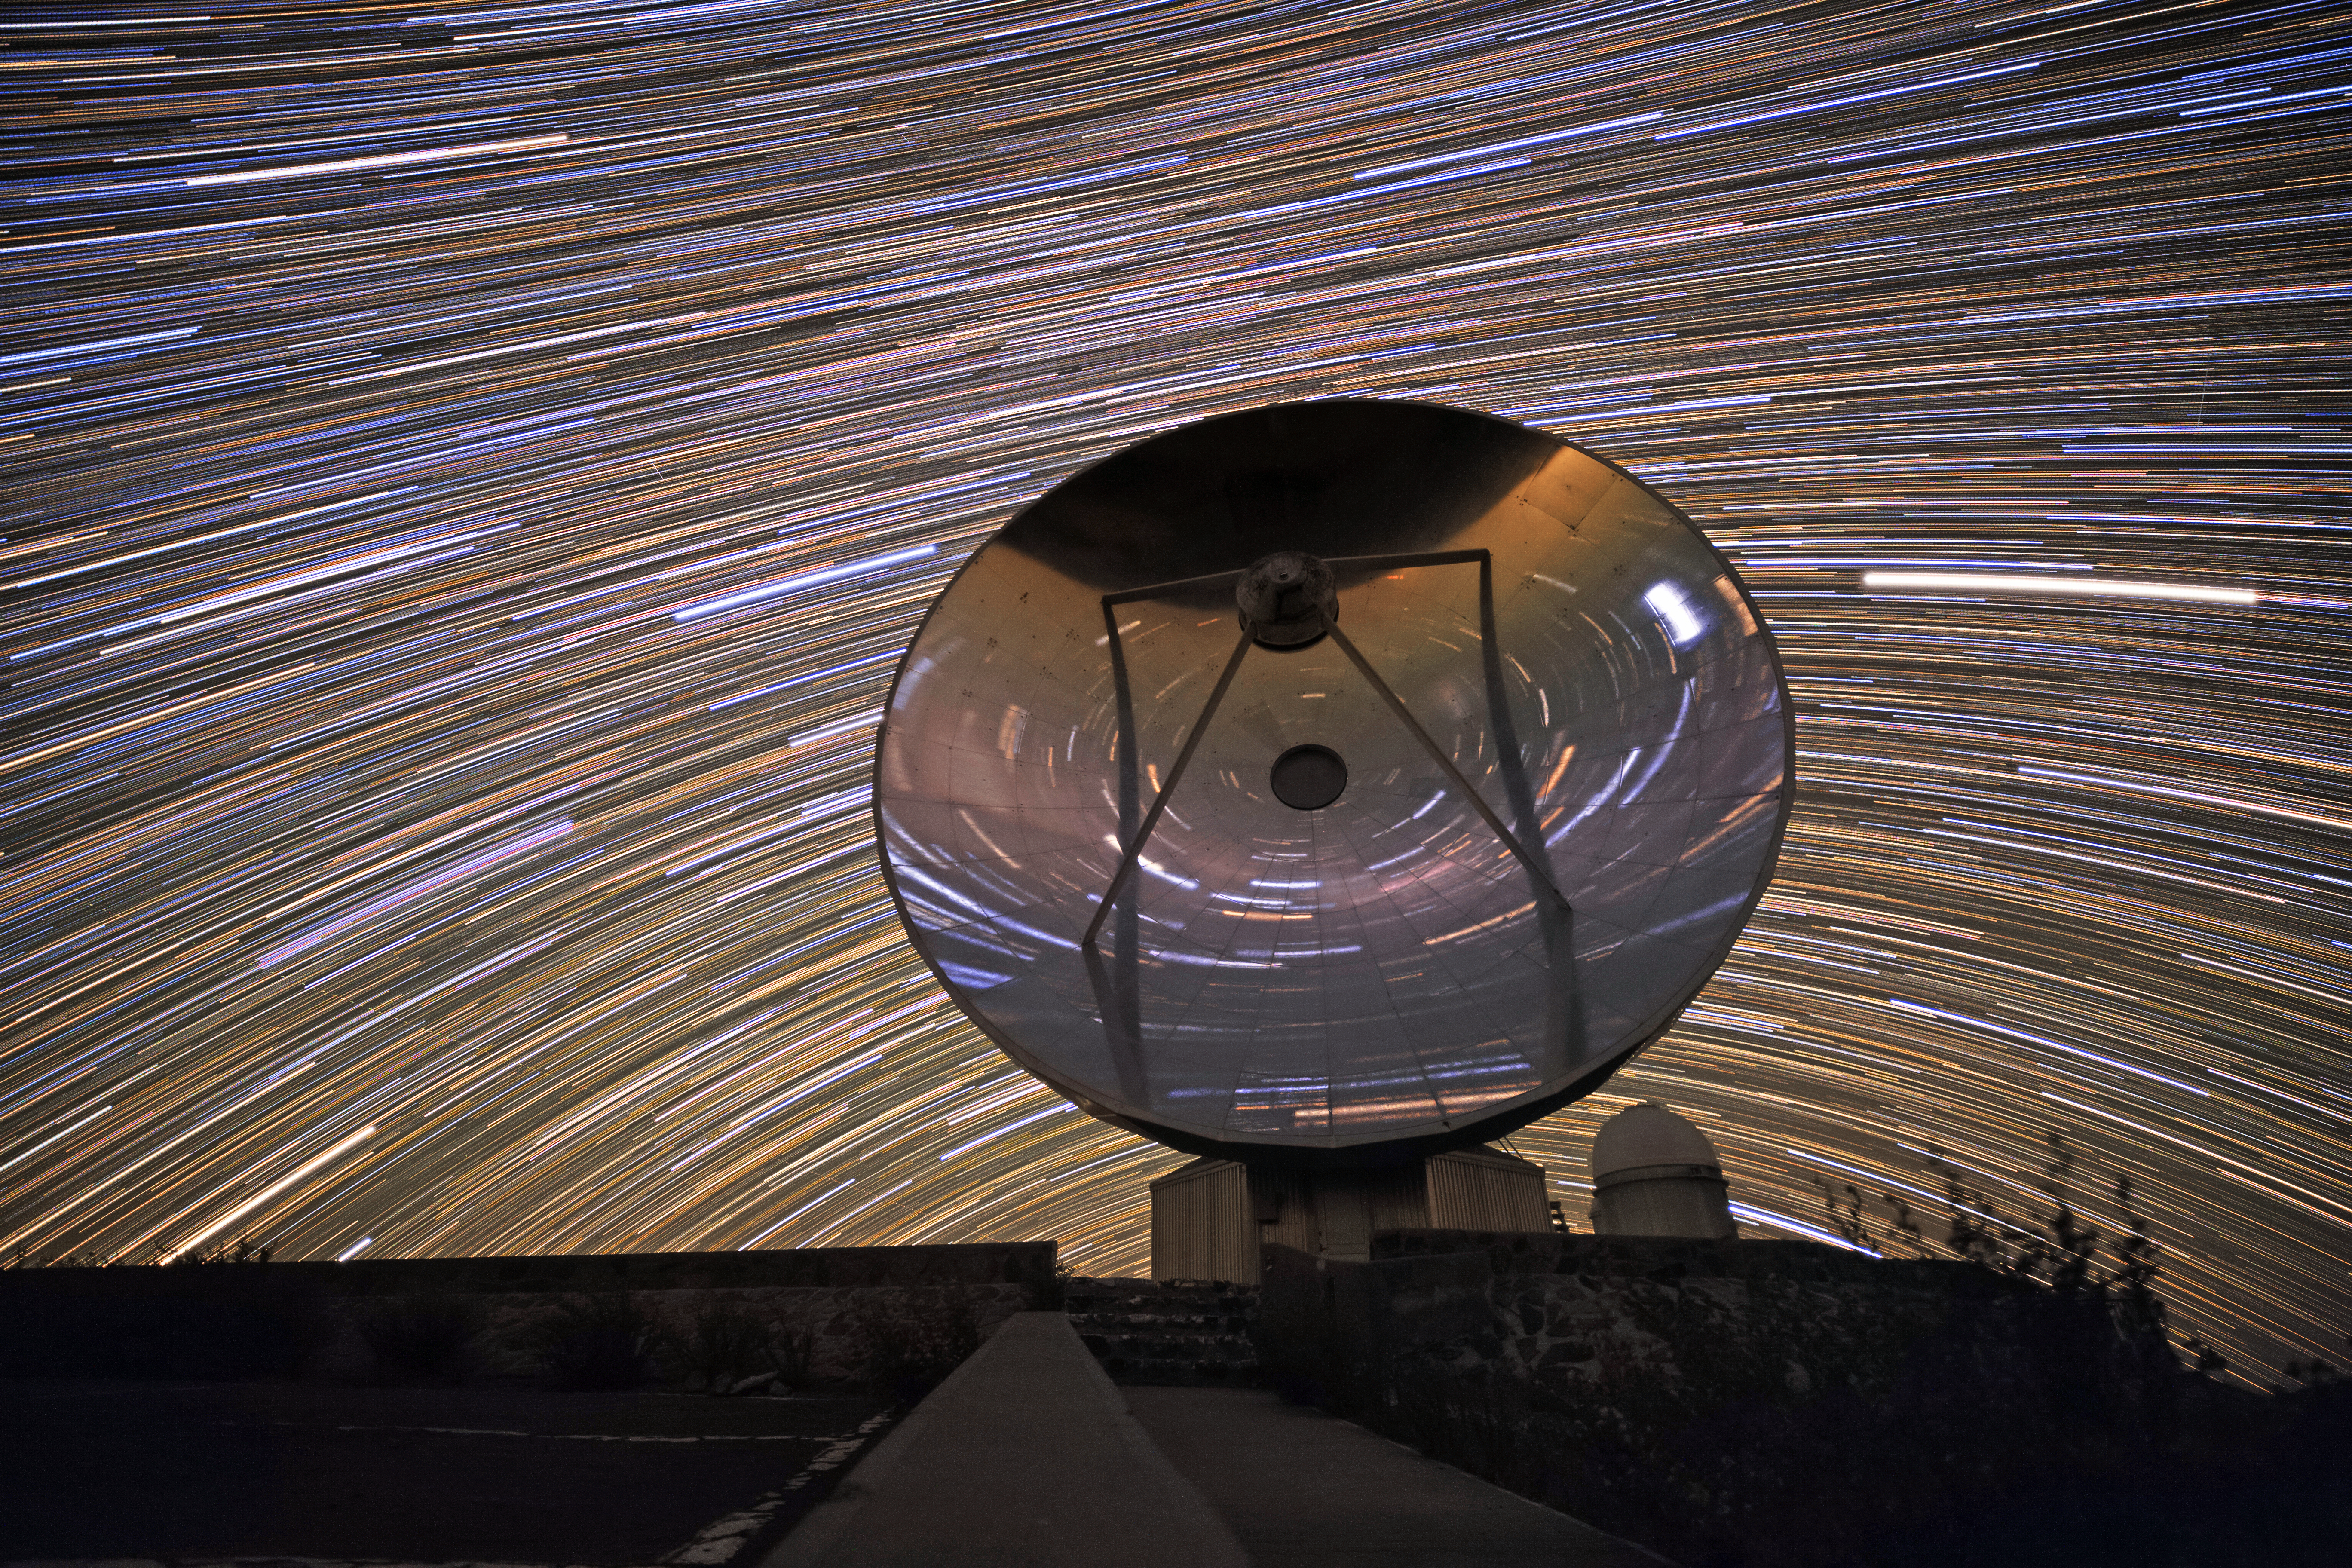

Asleep under the stars

The Swedish-ESO Submillimetre Telescope (SEST) sits under the night sky at its home, ESO’s La Silla Observatory. After seeing first light in 1987, it helped astronomers to study star formation and molecular clouds until it was decommissioned in 2003. SEST was among the earliest telescopes to see at large sub-millimetre wavelengths; it was the only such instrument in the Southern Hemisphere at the time of its first light. It is superseded by the instruments APEX and ALMA. The lines of light in the sky are star trails, created by multi-exposure photography as the stars appear to move in the sky over time, due to the Earth's rotation.

Credit: Sangku Kim/ESO